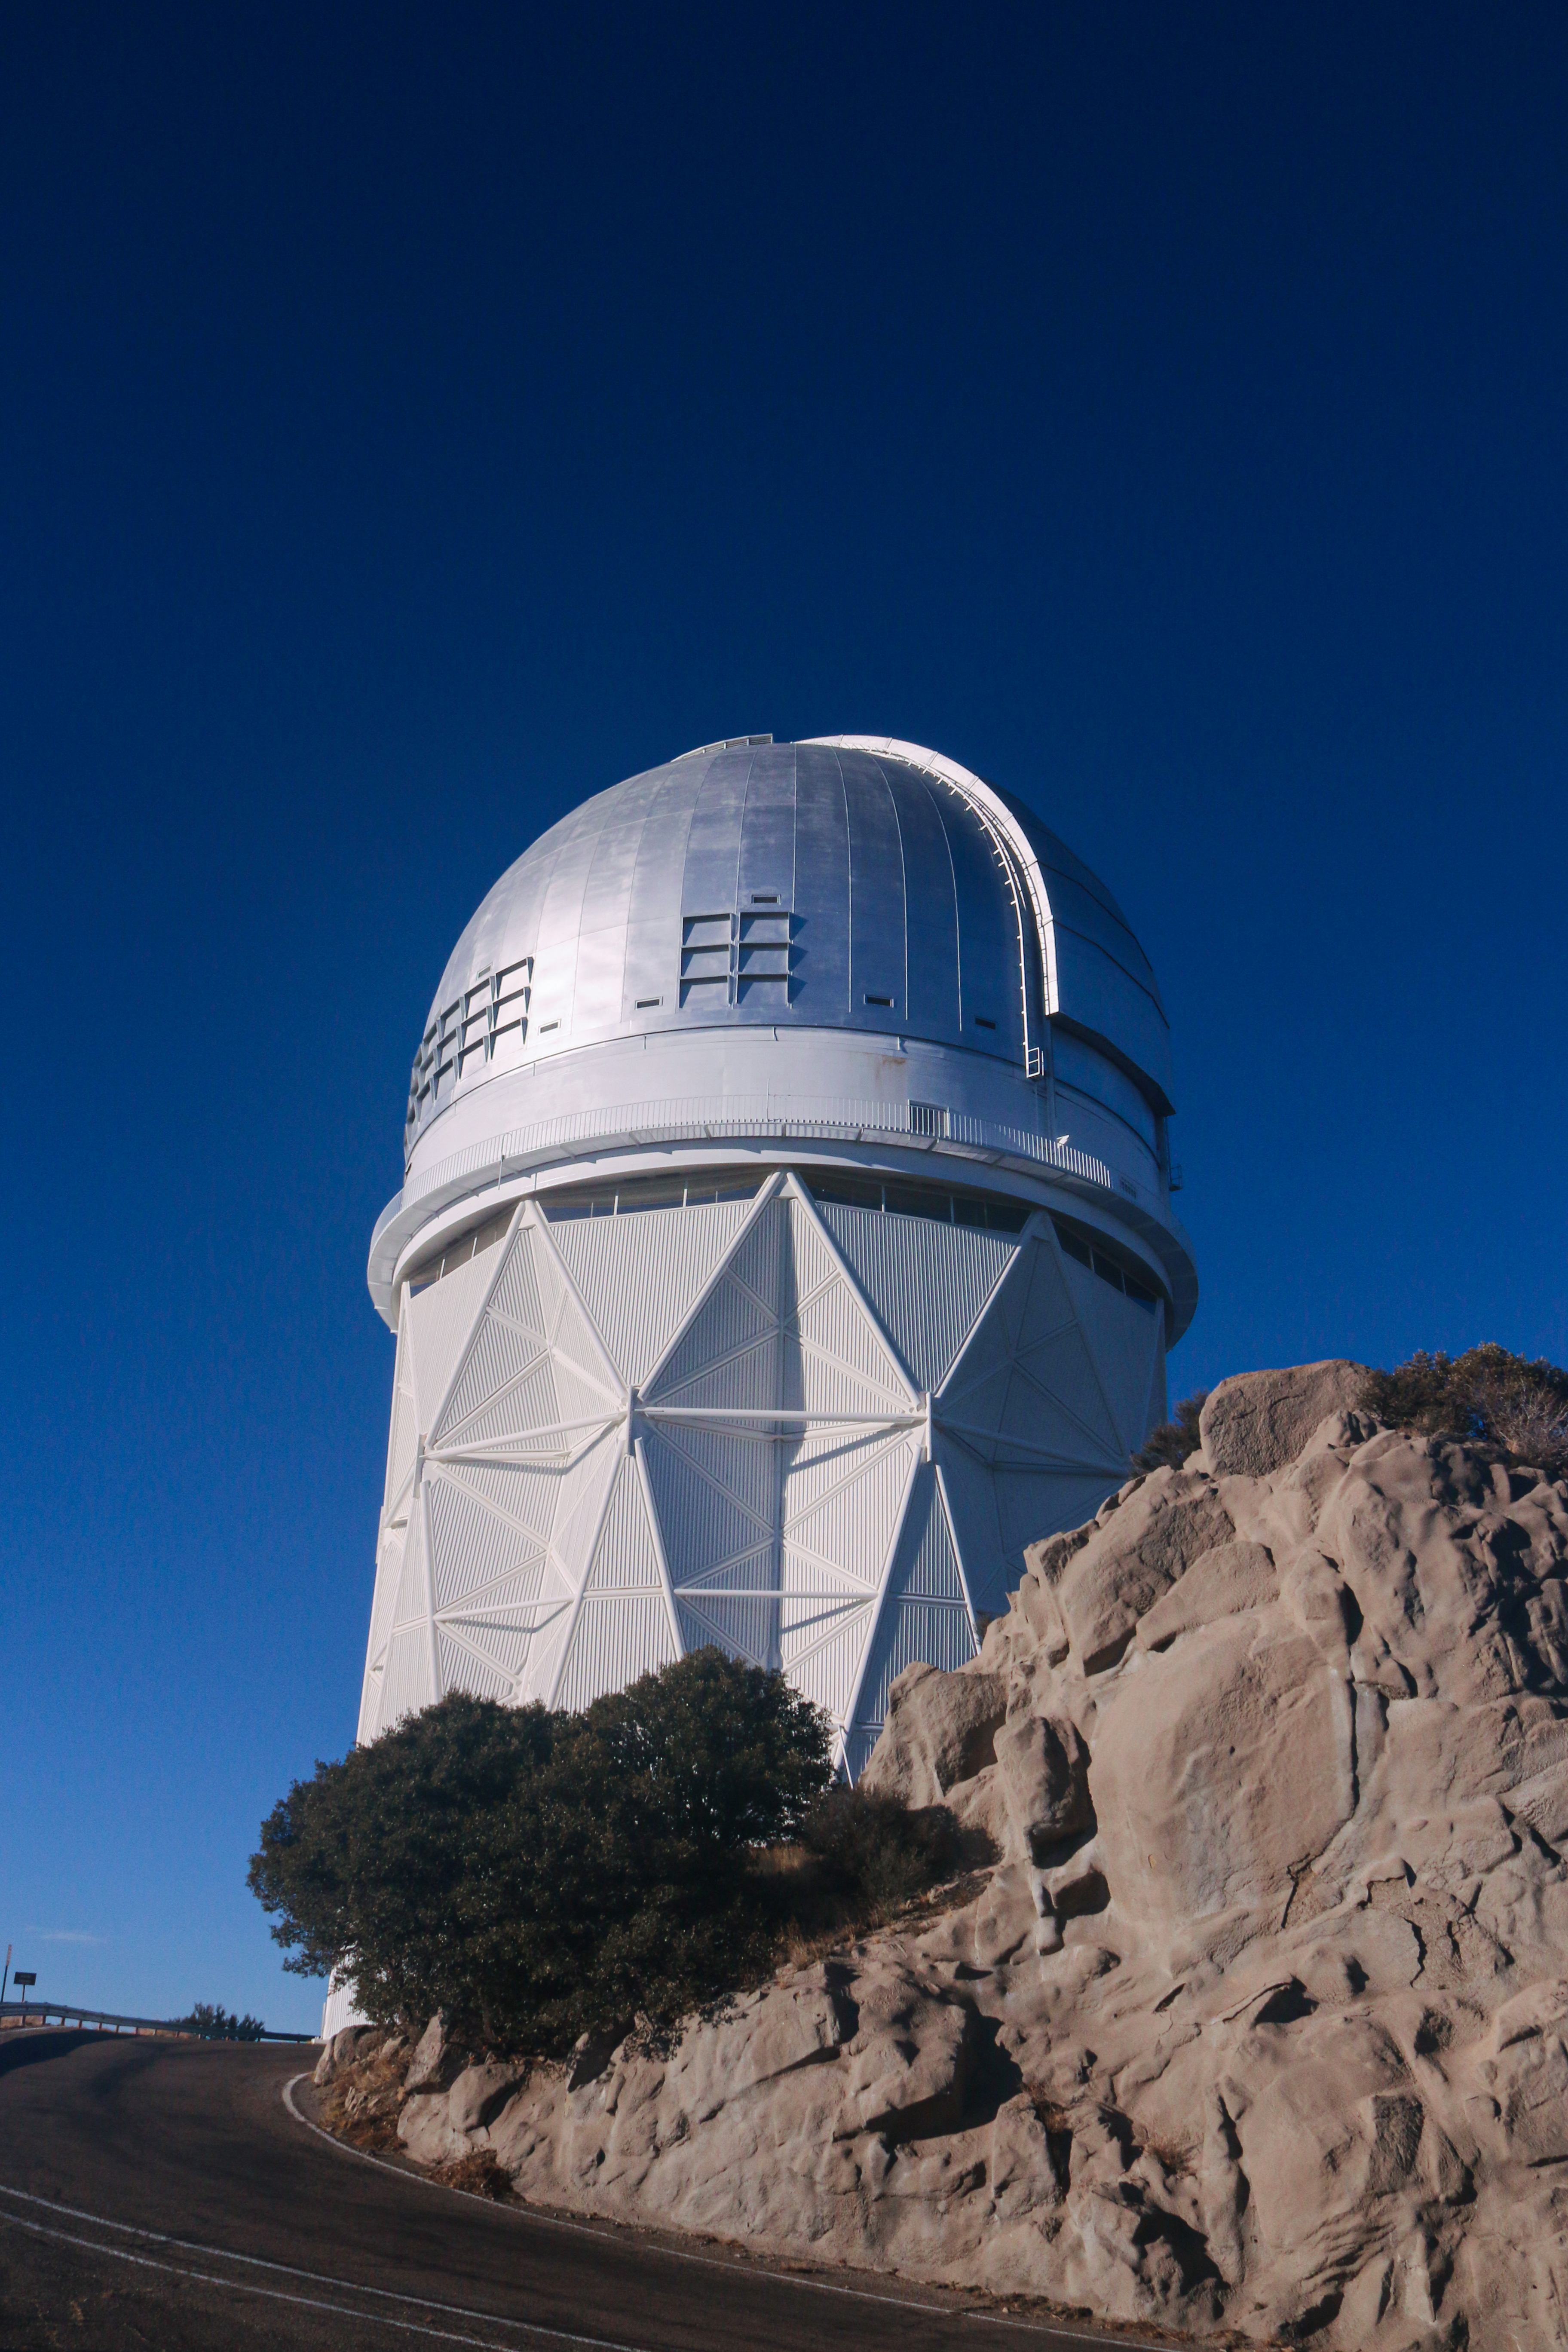

The Nicholas U. Mayall 4-meter Telescope

The Nicholas U. Mayall 4-meter Telescope on Kitt Peak National Observatory, AZ.

Credit: KPNO/NOIRLab/NSF/AURA/P. Marenfeld